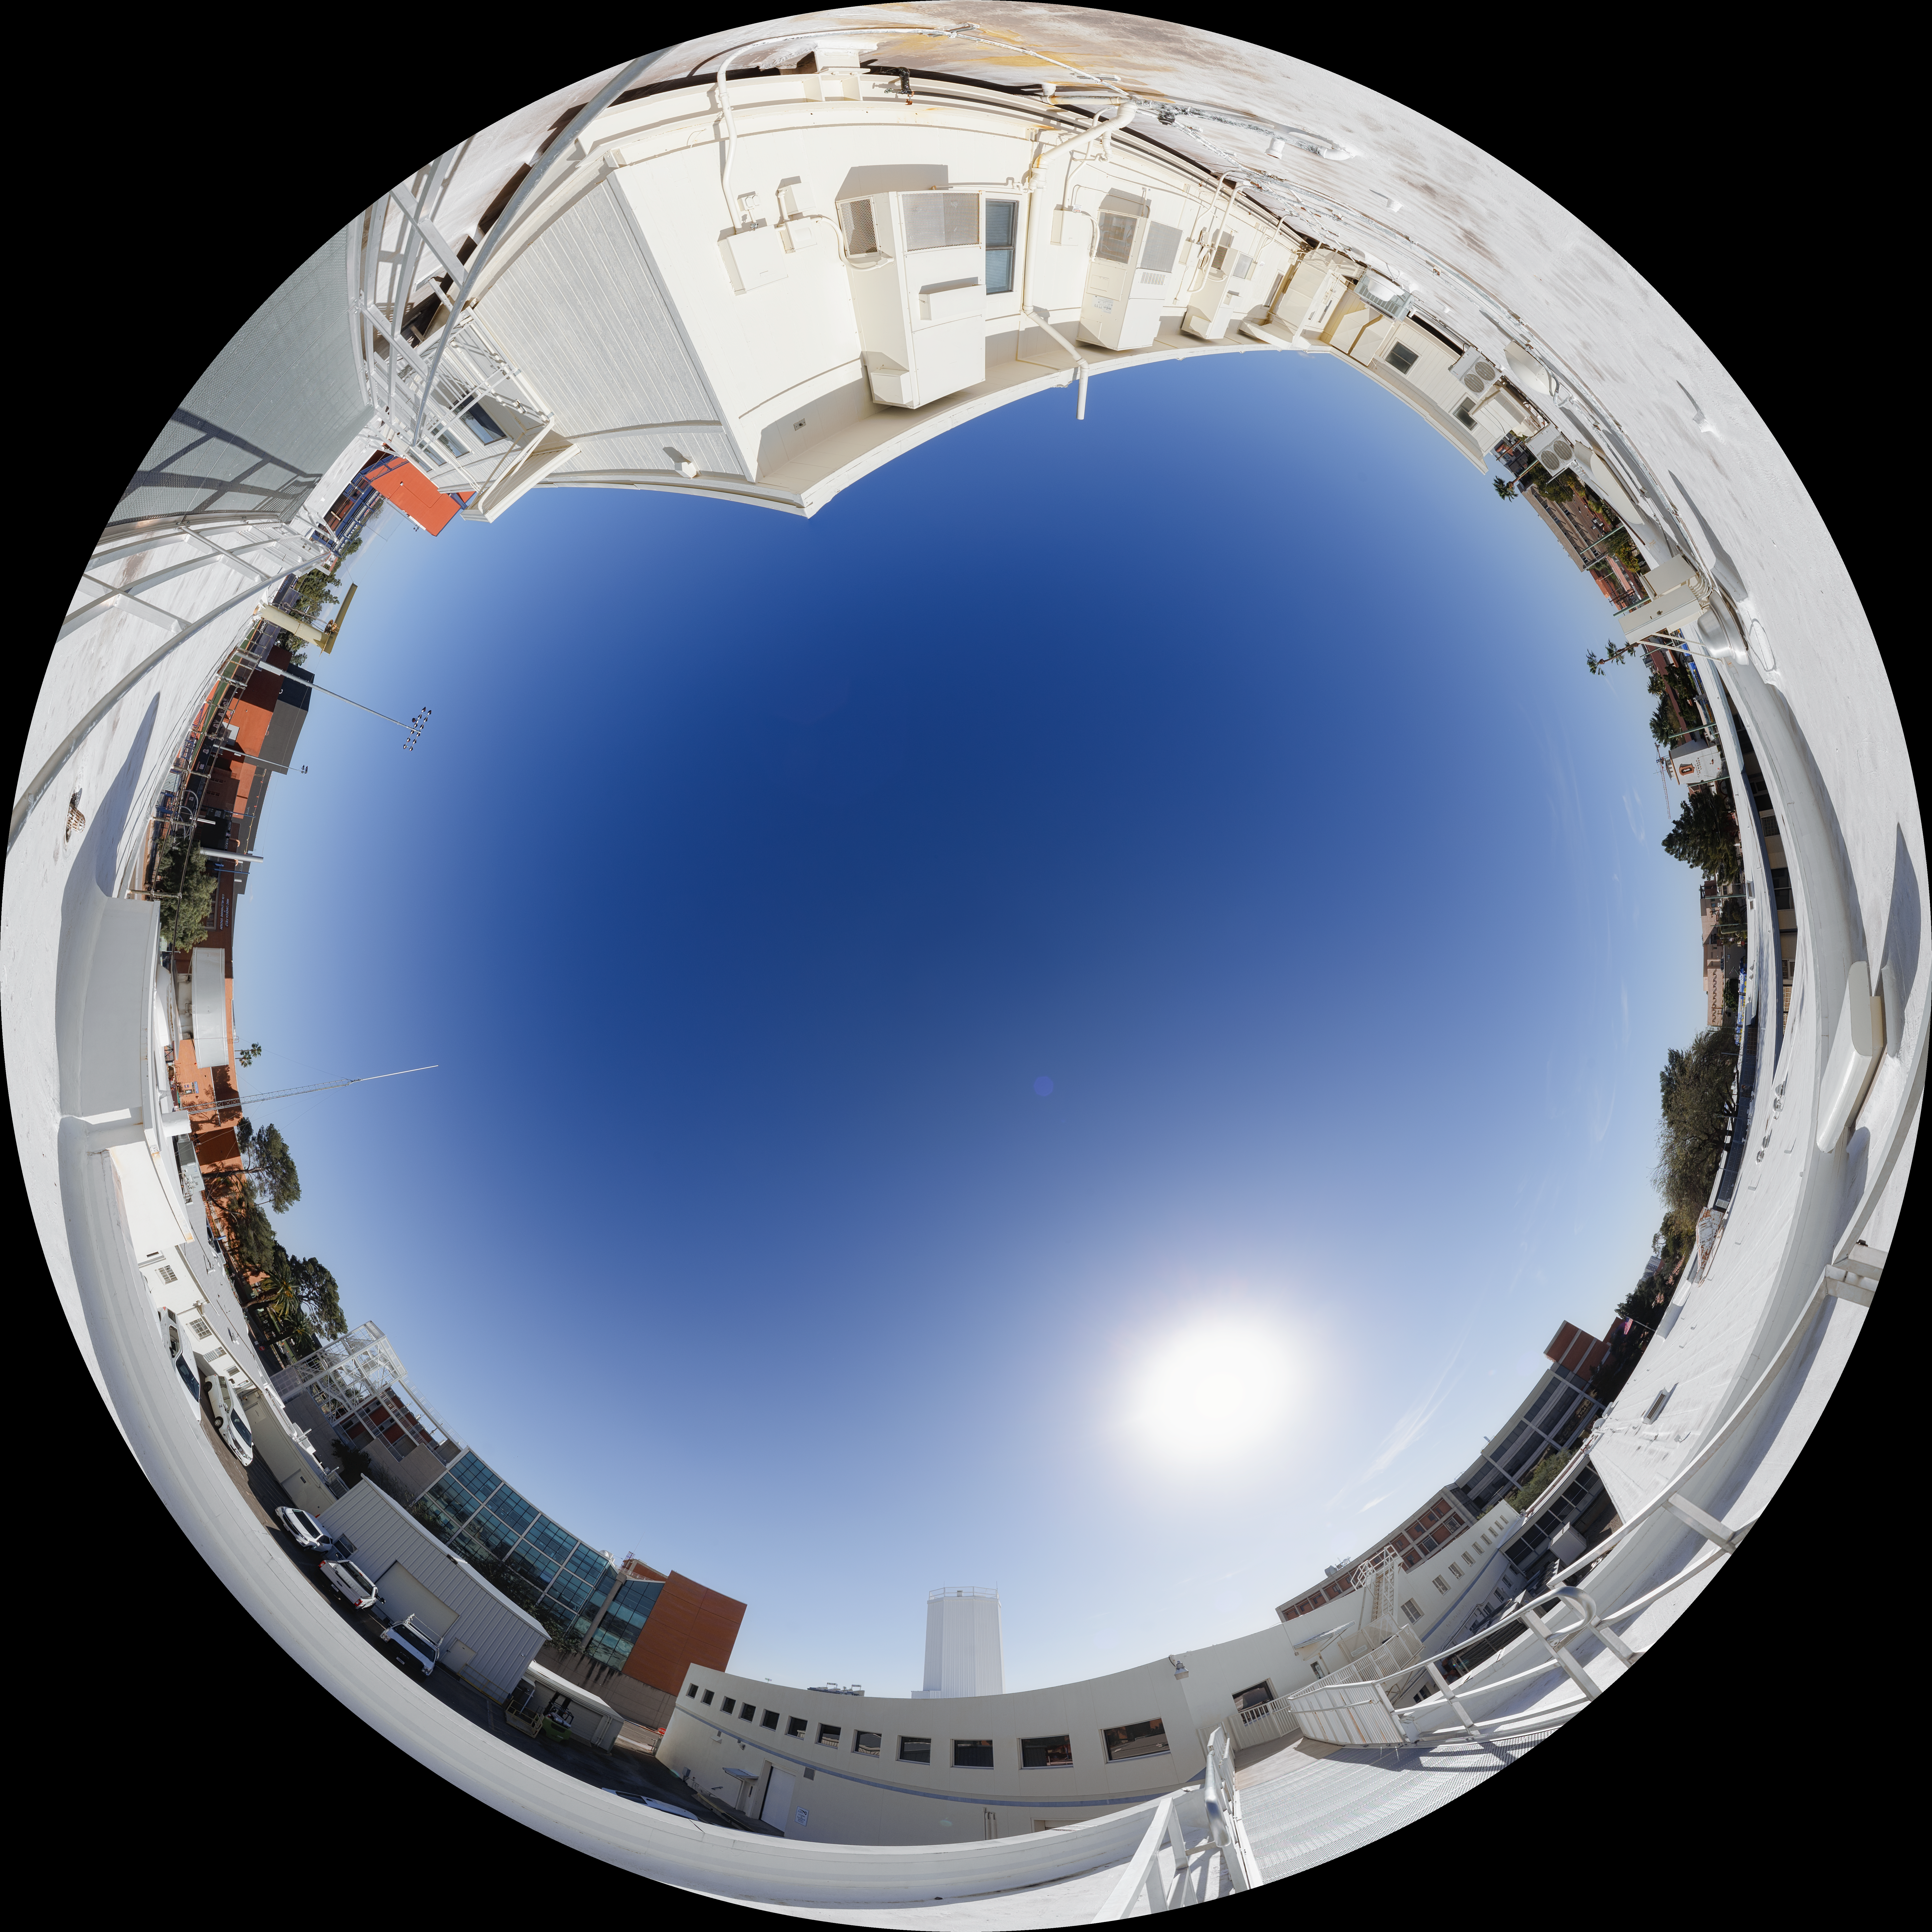

NOIRLab HQ Roof Fulldome

A fulldome view of the NOIRLab HQ roof in Tucson, Arizona.

A 360 panorama version of this image can be viewed here.

Credit: NOIRLab/NSF/AURA